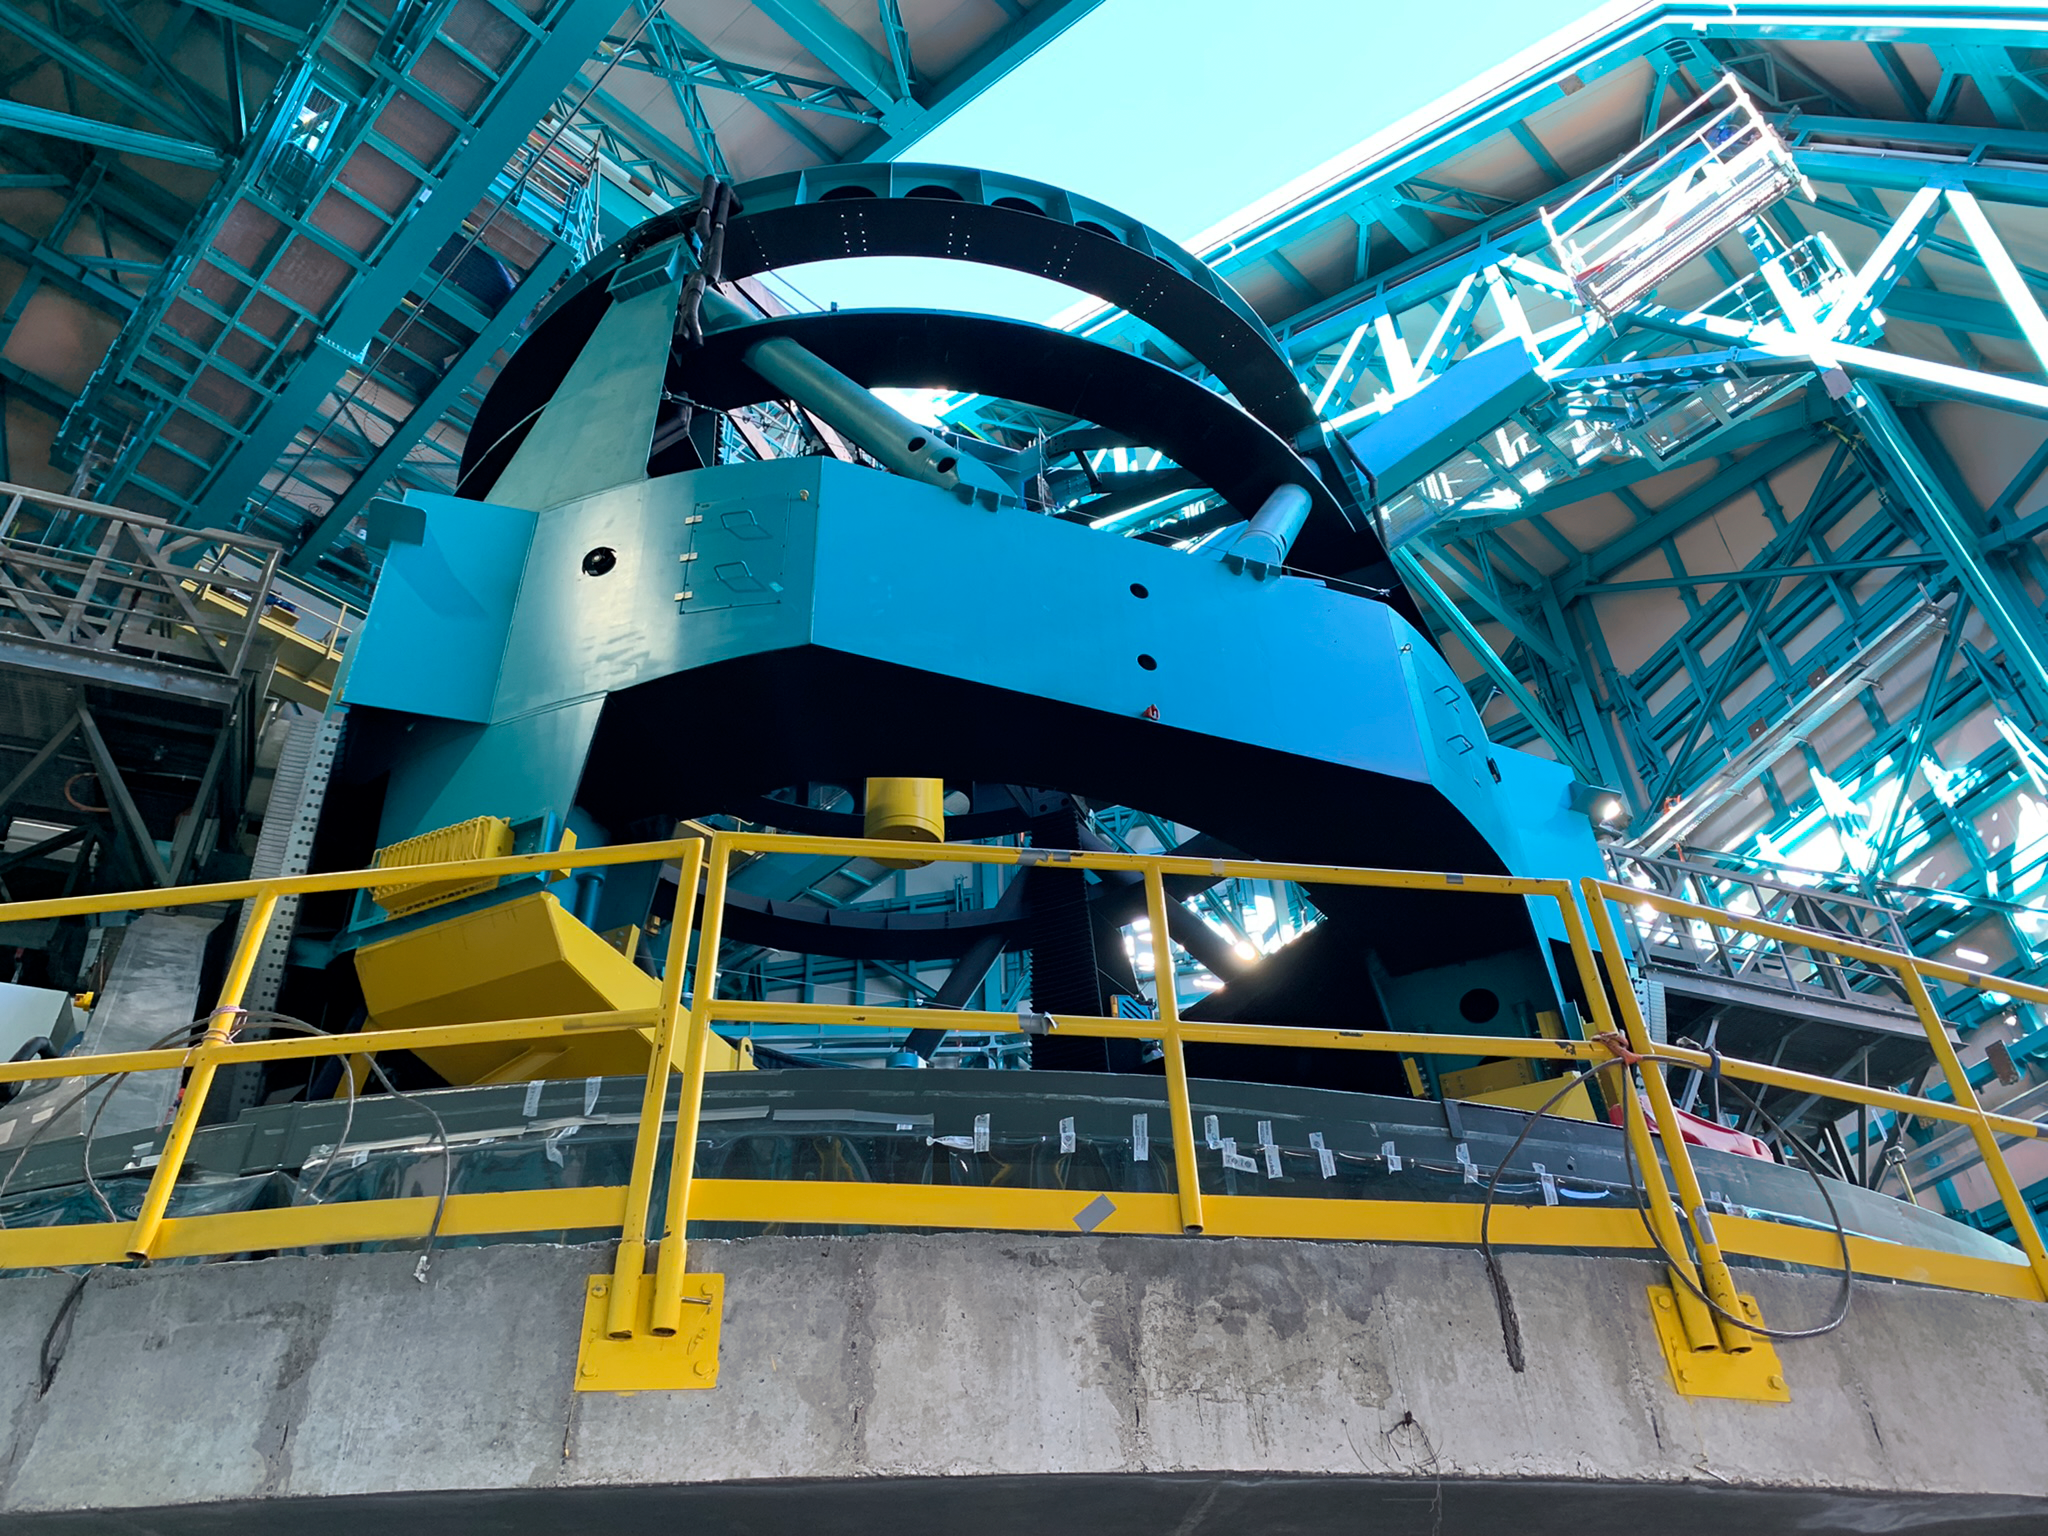

Rubin Observatory Telescope Mount Assembly

Telescope Mount Assembly, or TMA, at the Rubin Observatory on Cerro Pachón in Chile. When the mirrors are installed, this structure plus the mirrors makes up the telescope.

Credit: RubinObs/NOIRLab/SLAC/NSF/DOE/AURA/B. Blum